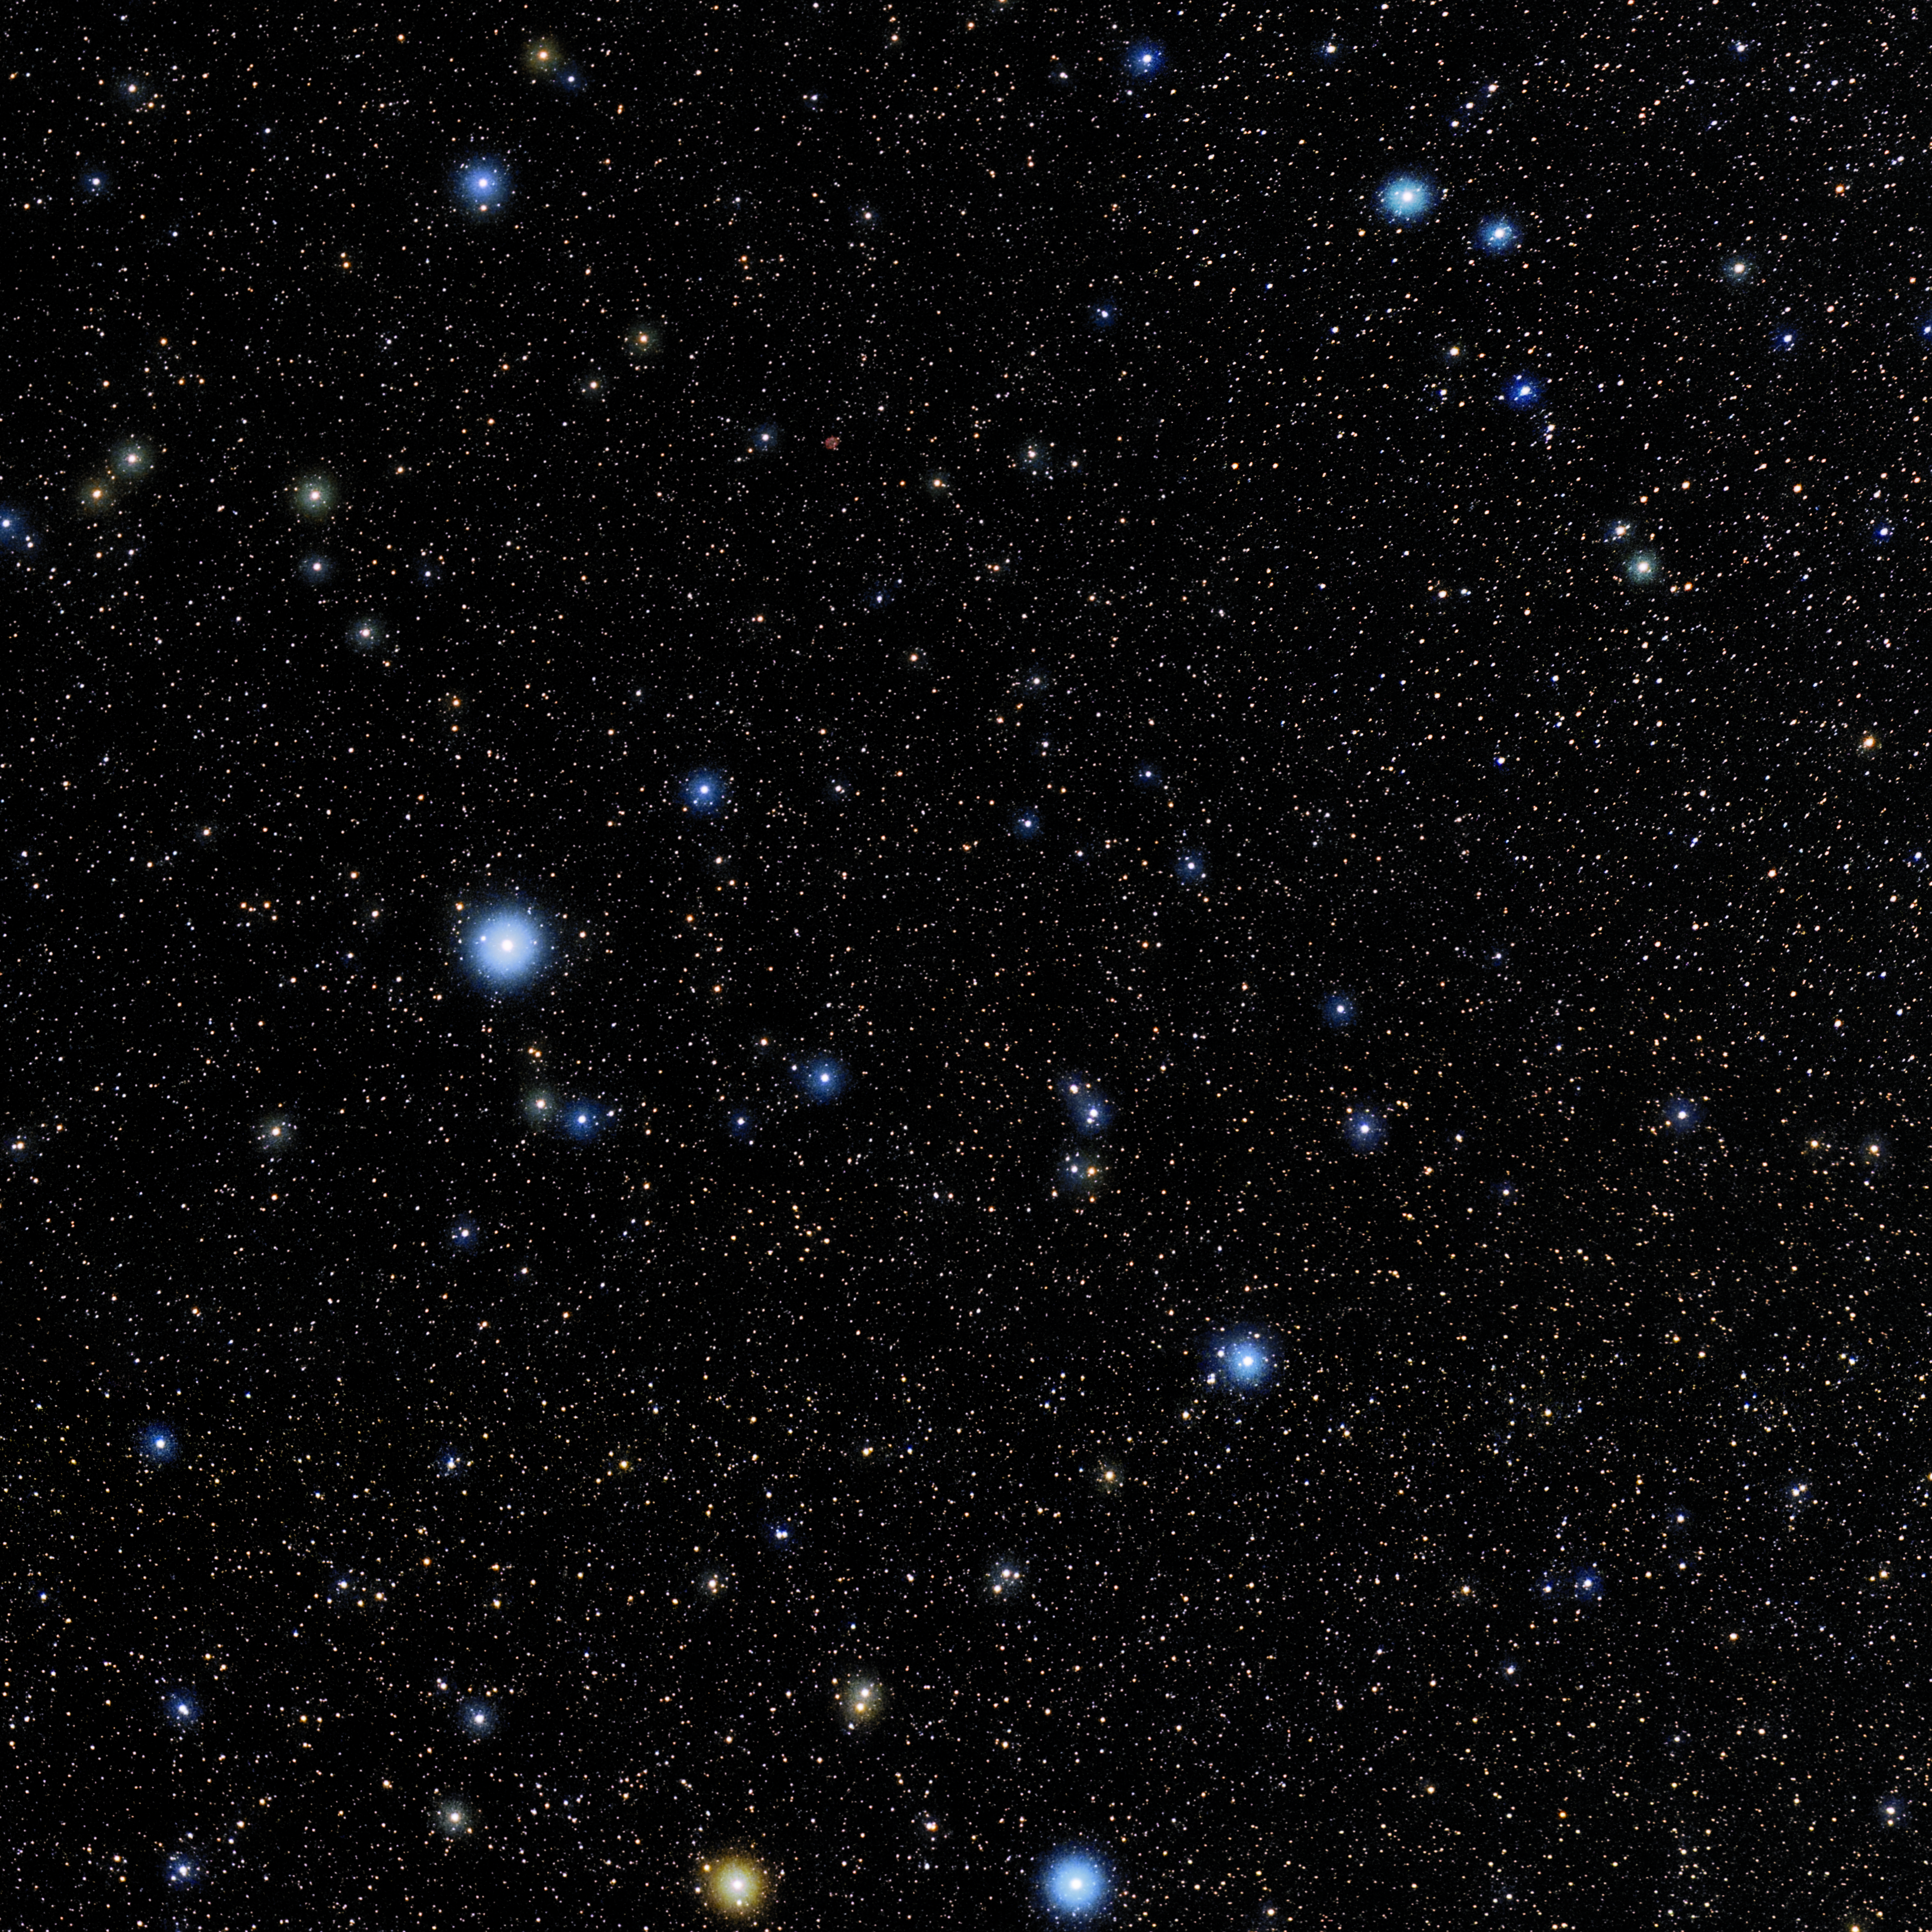

Piscis Austrinus

Photo of the constellation Piscis Austrinus produced by NOIRLab in collaboration with Eckhard Slawik, a German astrophotographer. Here is the annotated version.

Credit: E. Slawik/NOIRLab/NSF/AURA/M. Zamani